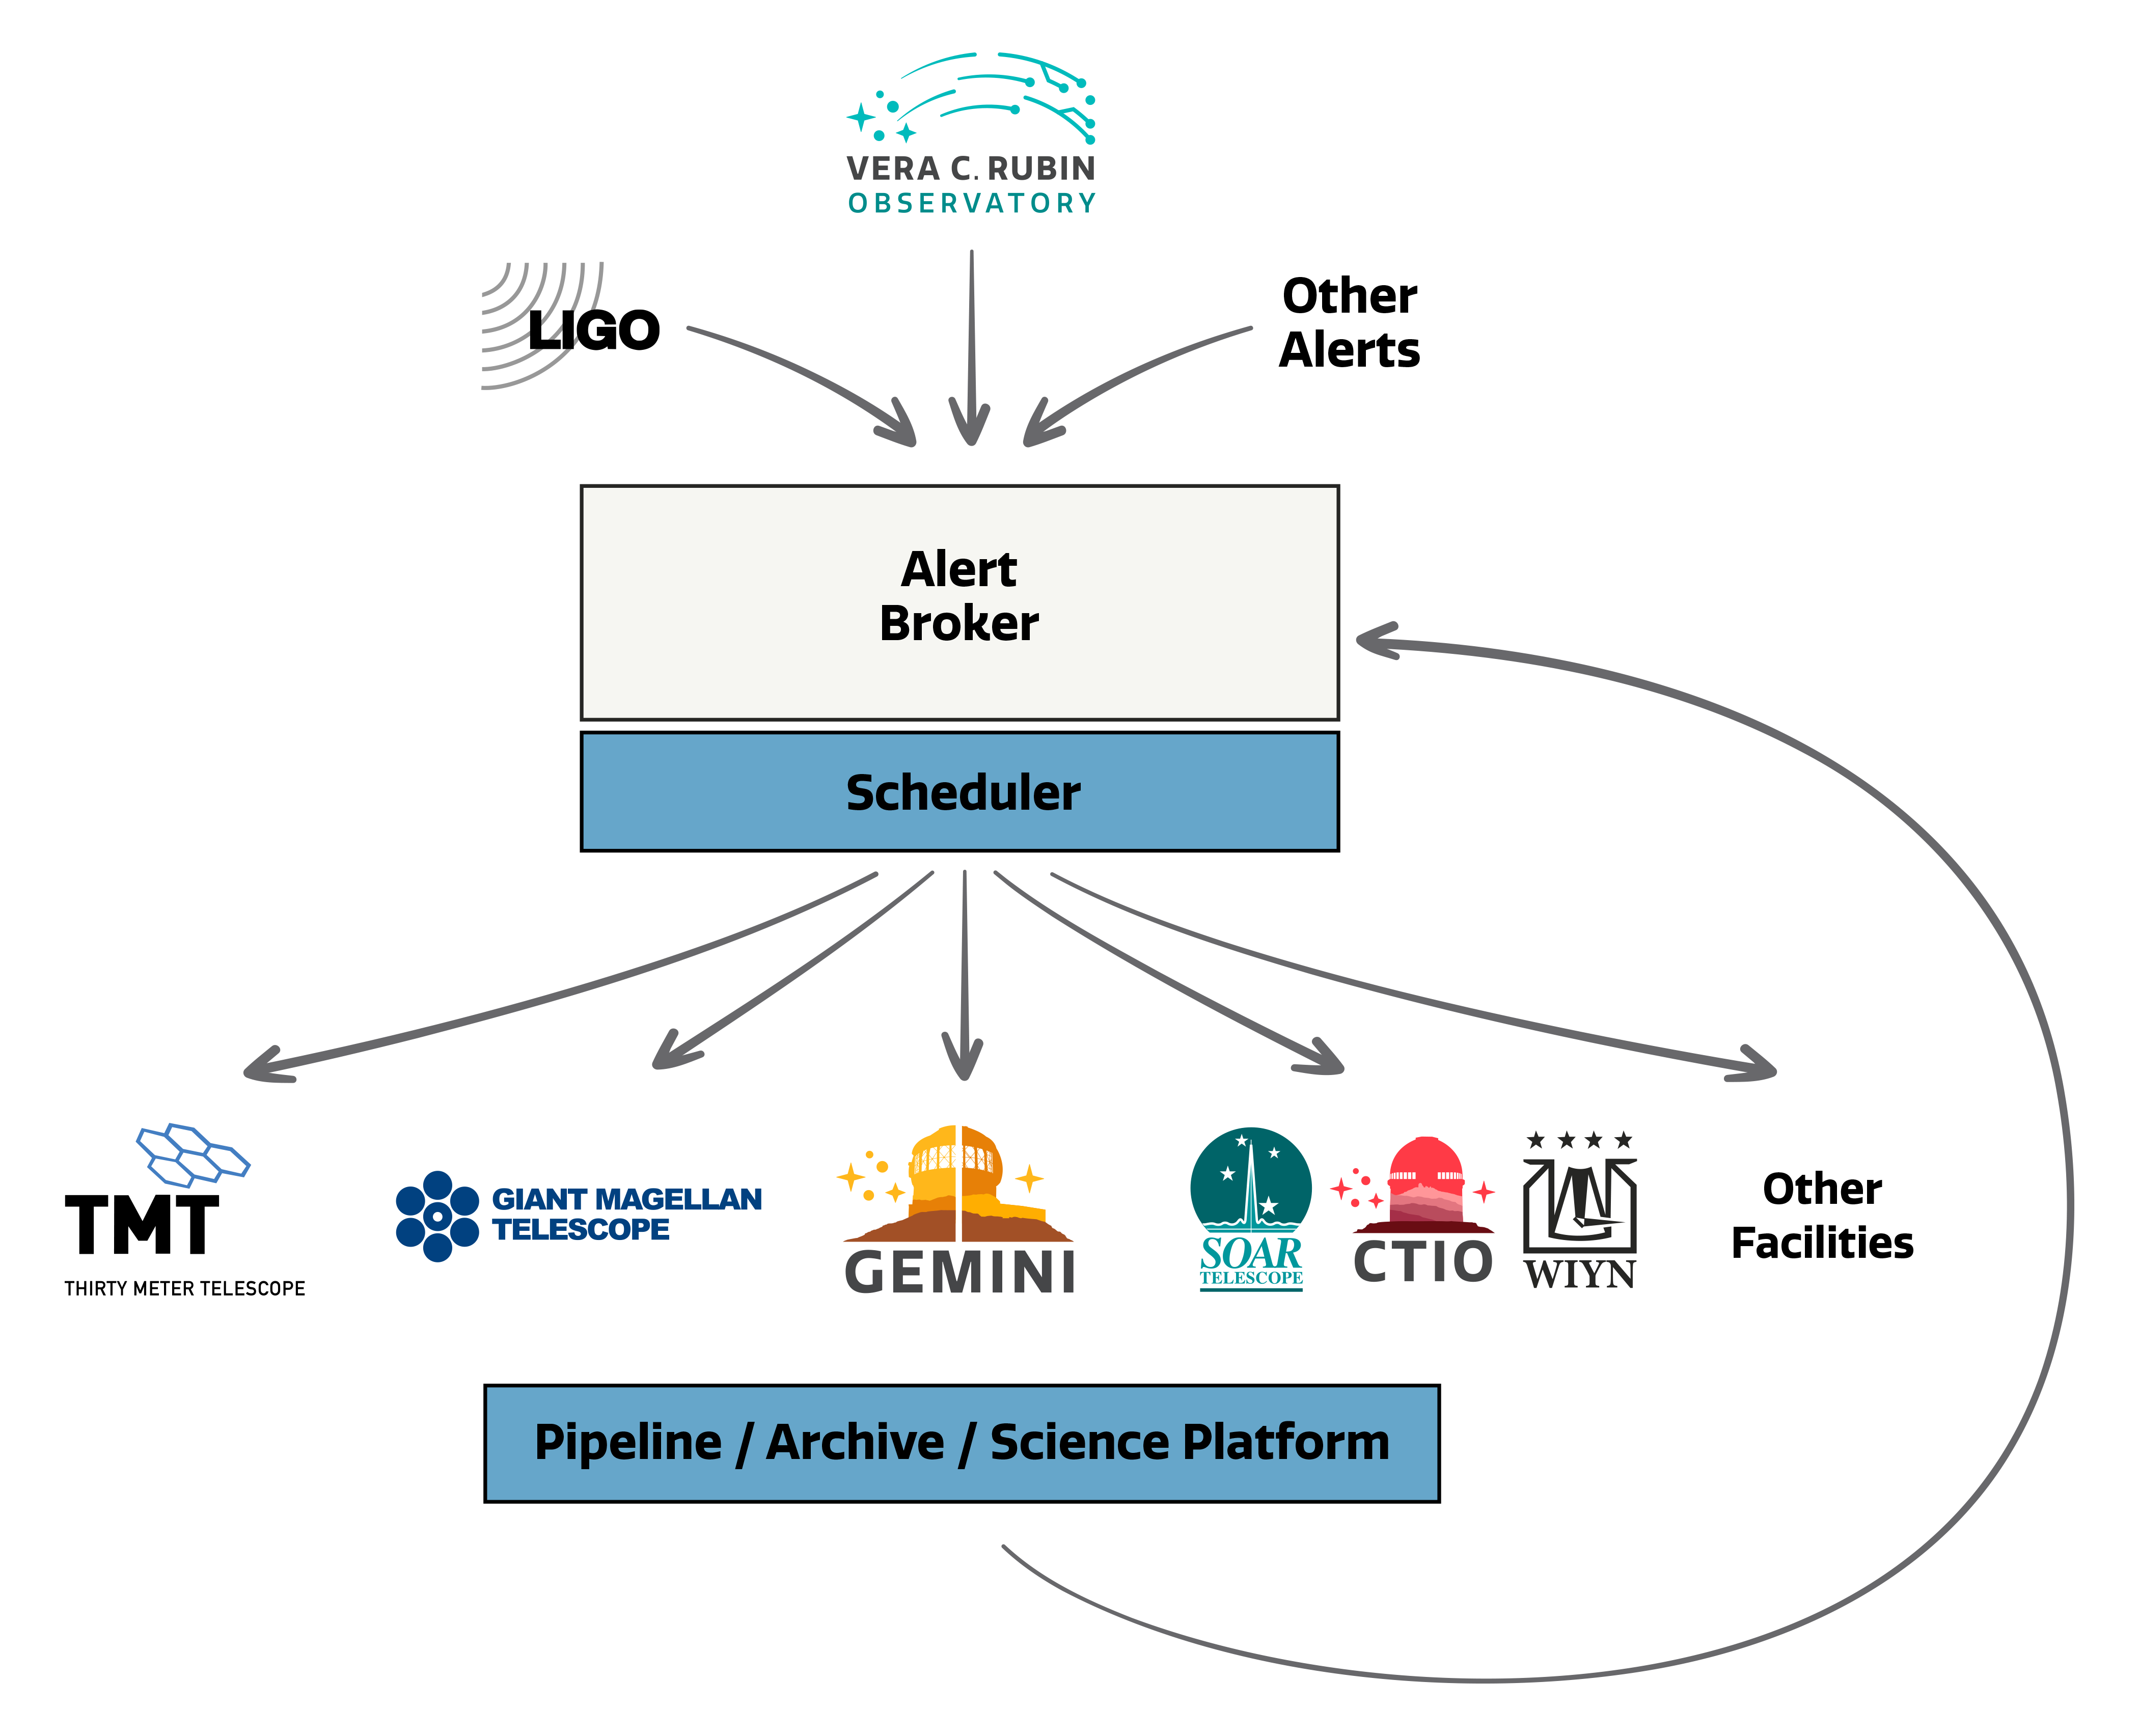

Rubin Coordinated Follow Up System

Other institutions will follow up on the changes NSF-DOE Vera C. Rubin Observatory detects in the night sky.
Part of the Foundational Diagrams collection.

Credit: NOIRLab/NSF/AURA